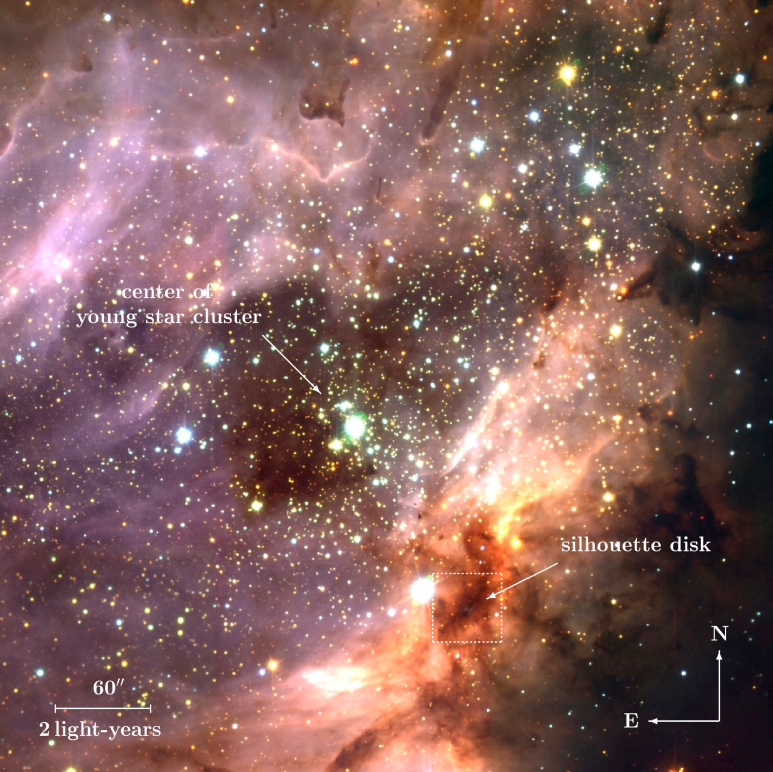

Stellar cluster and star-forming region M 17 (annotated)

Three-colour composite of the sky region of M 17, a H II region excited by a cluster of young, hot stars. A large silhouette disc has been found to the south-west of the cluster centre. The present image was obtained with the ISAAC near-infrared instrument at the 8.2-m VLT ANTU telescope at Paranal. The orientation and the scale at the distance of M 17 (7,000 light-years) are indicated, and the main regions are identified.

Credit: ESO